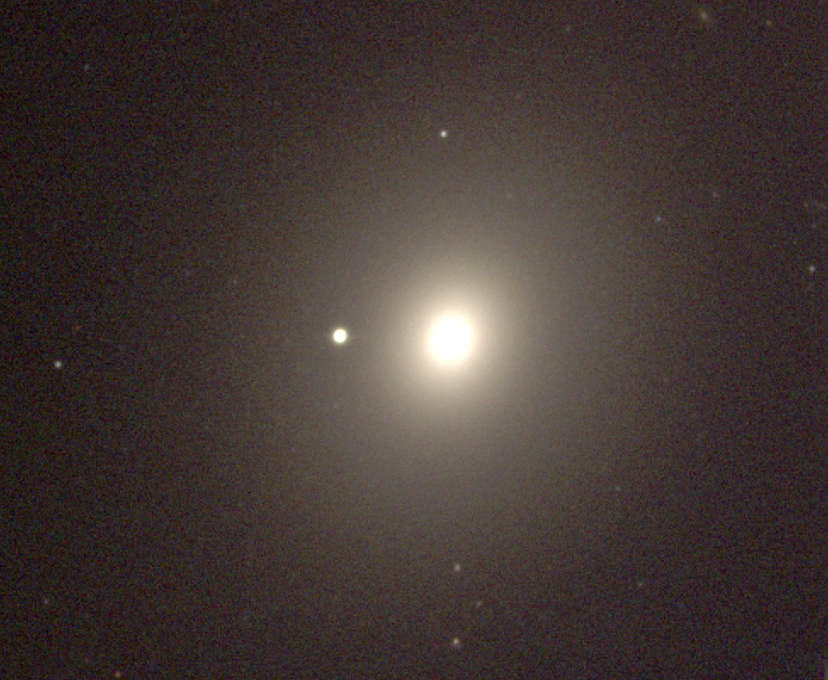

M49, NGC 4472

An elliptical galaxy of type E4 in the constellation Virgo, M49 is one of the many members of the Virgo Cluster. This short exposure picture shows the smooth mostly featureless structure typical of elliptical galaxies. This picture was taken in December 1996 at the KPNO 0.9-meter telescope: we also have a deep black and white image from the KPNO Mayall 4-m telescope. The Virgo cluster also includes Messier galaxies M58, M59, M60, M61, M84, M85, M86, M87, M88, M89, M90, M91, M98, M99, and M100.

Credit: NOIRLab/NSF/AURA